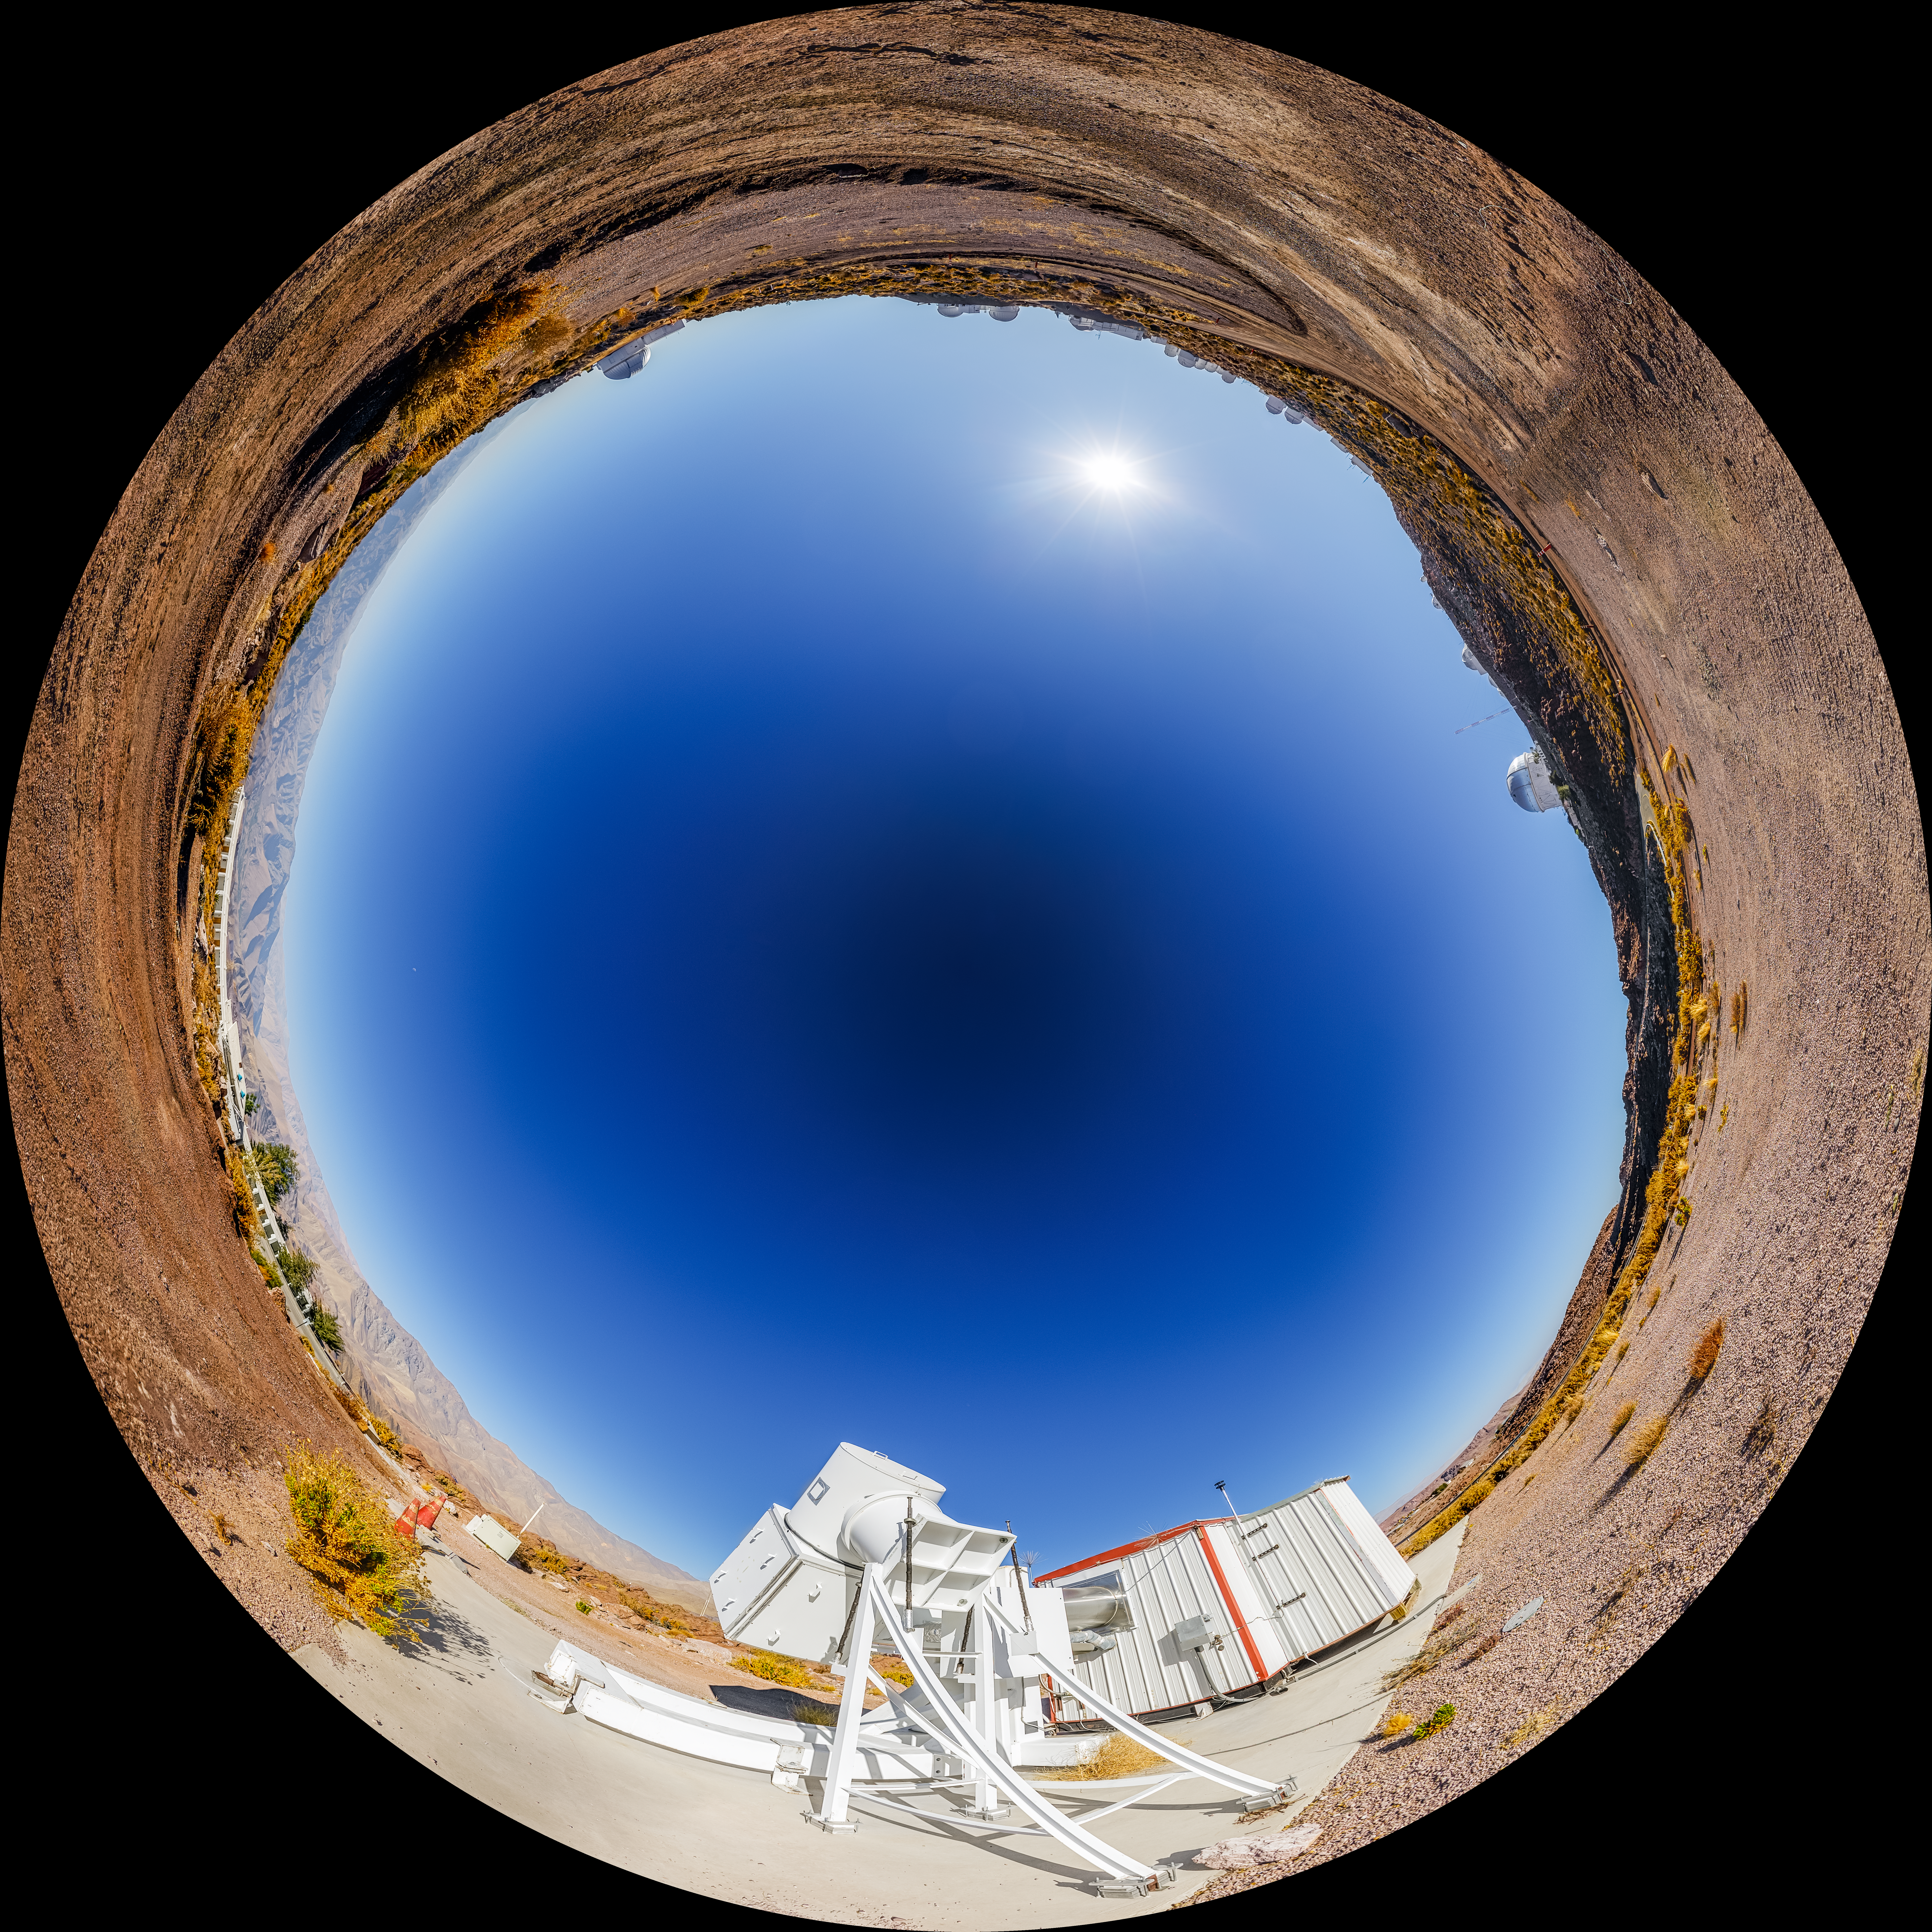

Wisconsin H-Alpha Mapper Fulldome

A fulldome view of the Wisconsin H-Alpha Mapper at Cerro Tololo Inter-American Observatory.

A 360 panorama version of this image can be viewed here.

Credit: CTIO/NOIRLab/NSF/AURA/P. Horálek